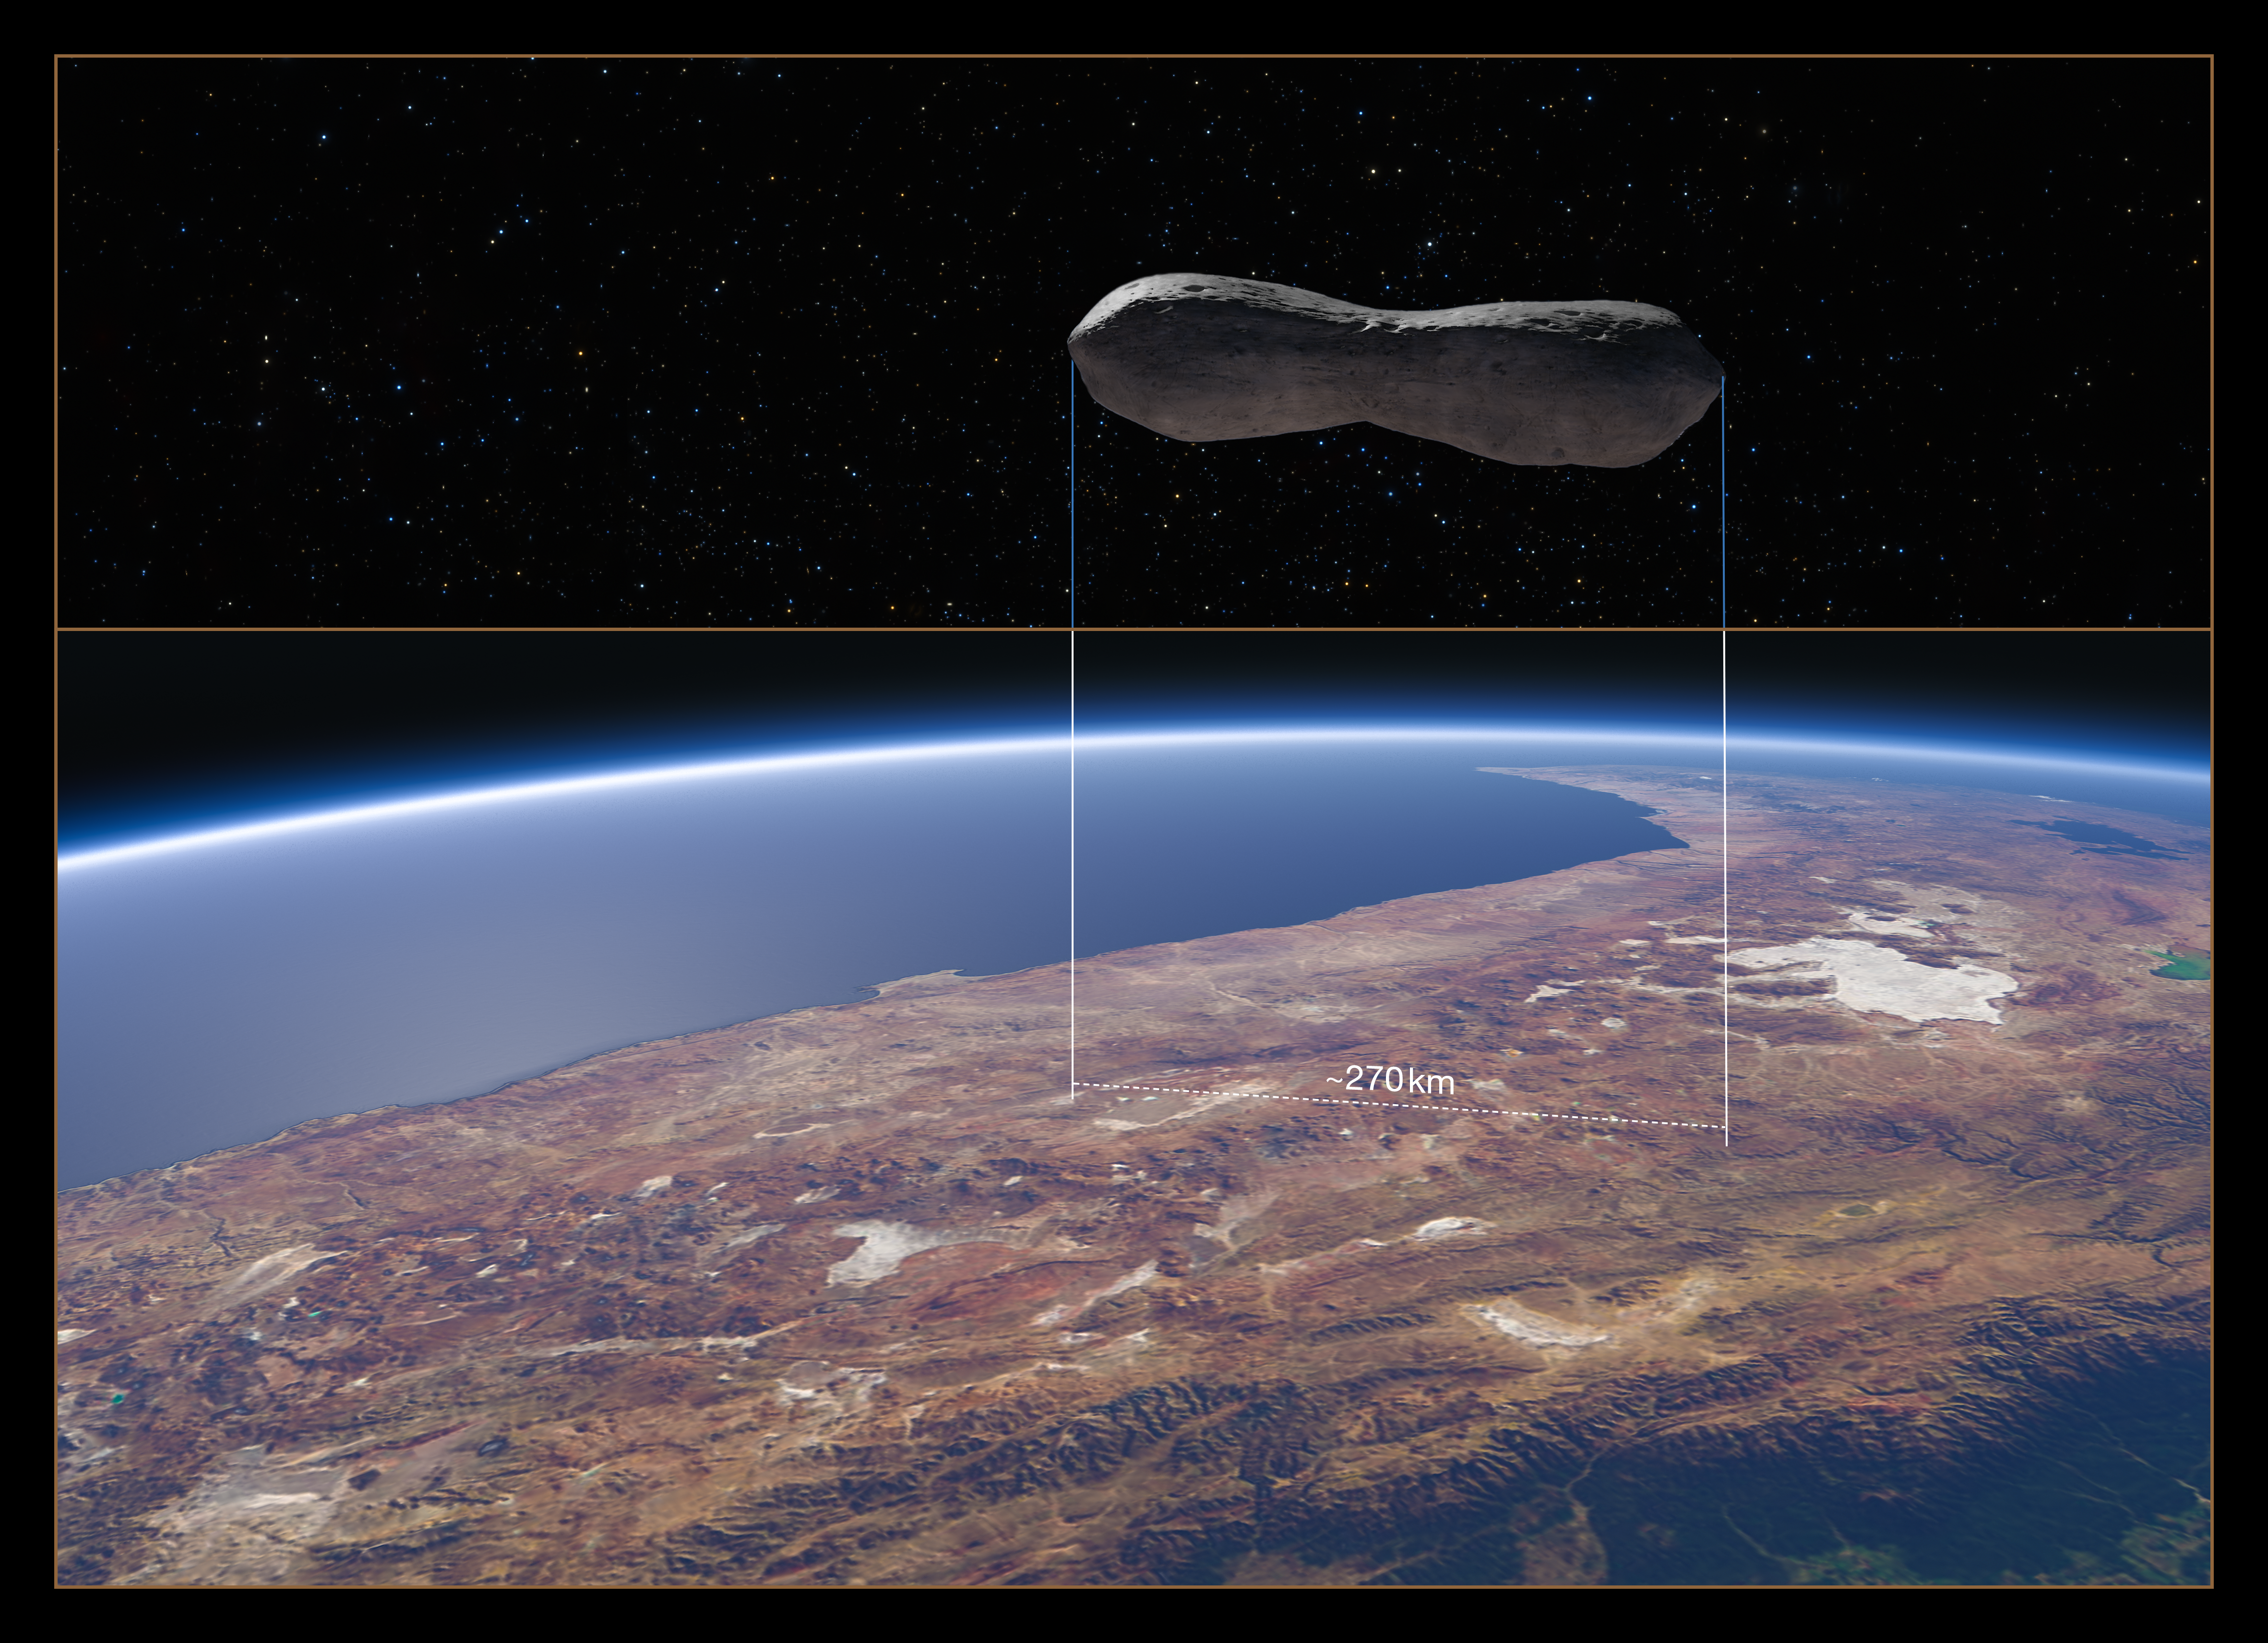

Size comparison of asteroid Kleopatra with Chile

This image provides a size comparison of the asteroid Kleopatra with Chile.

The top half of the image shows a computer model of Kleopatra, a “dog-bone” shaped asteroid which orbits the Sun in the Asteroid Belt between Mars and Jupiter. End to end, Kleopatra is 270 kilometres long.

The bottom half of the image gives an aerial view of Chile, with the footprint Kleopatra would have if it were hovering above the country.

Edit (13 September 2021): An earlier version of this image did not correctly indicate the scale of the asteroid compared to Chile. This has been fixed.

Credit: ESO/M. Kornmesser/Marchis et al.